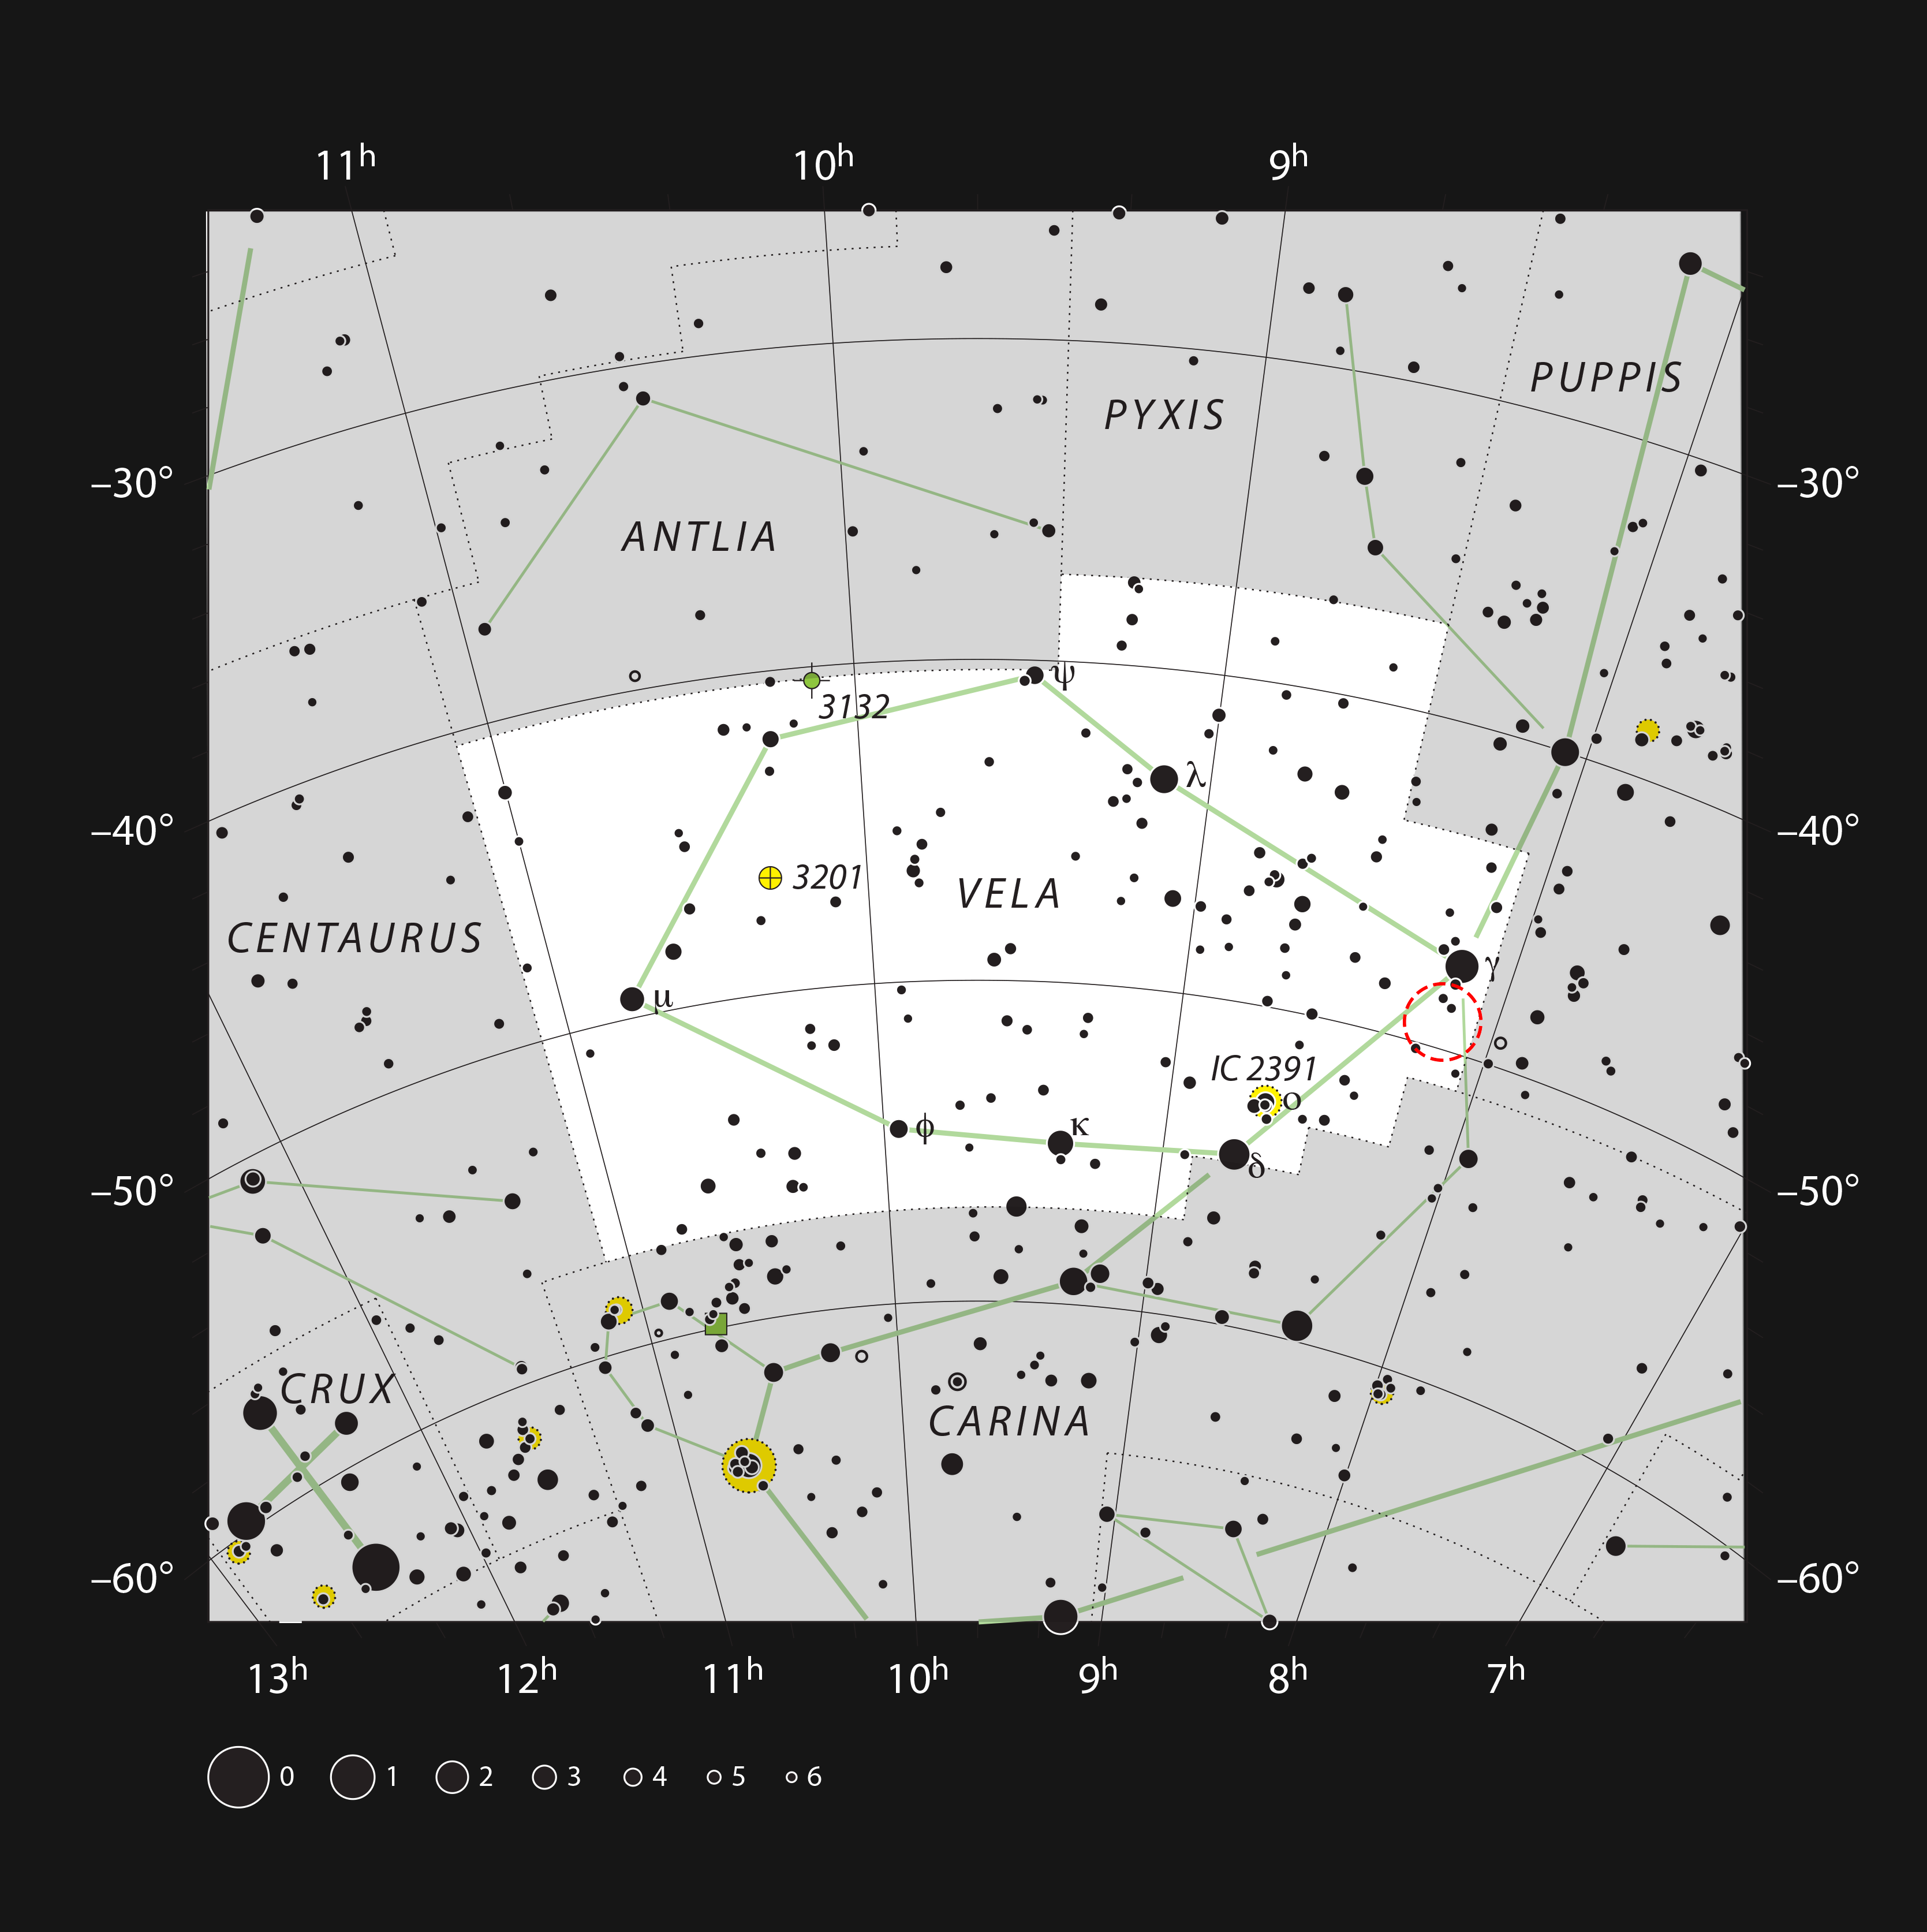

The open star cluster NGC 2547 in the constellation of Vela

This chart shows the constellation of Vela (The Sail). Most of the stars that can be seen in a dark sky with the unaided eye are marked. The location of the star cluster NGC 2547 is indicated. It can easily be seen by using a small telescope.

Credit: ESO, IAU and Sky & Telescope